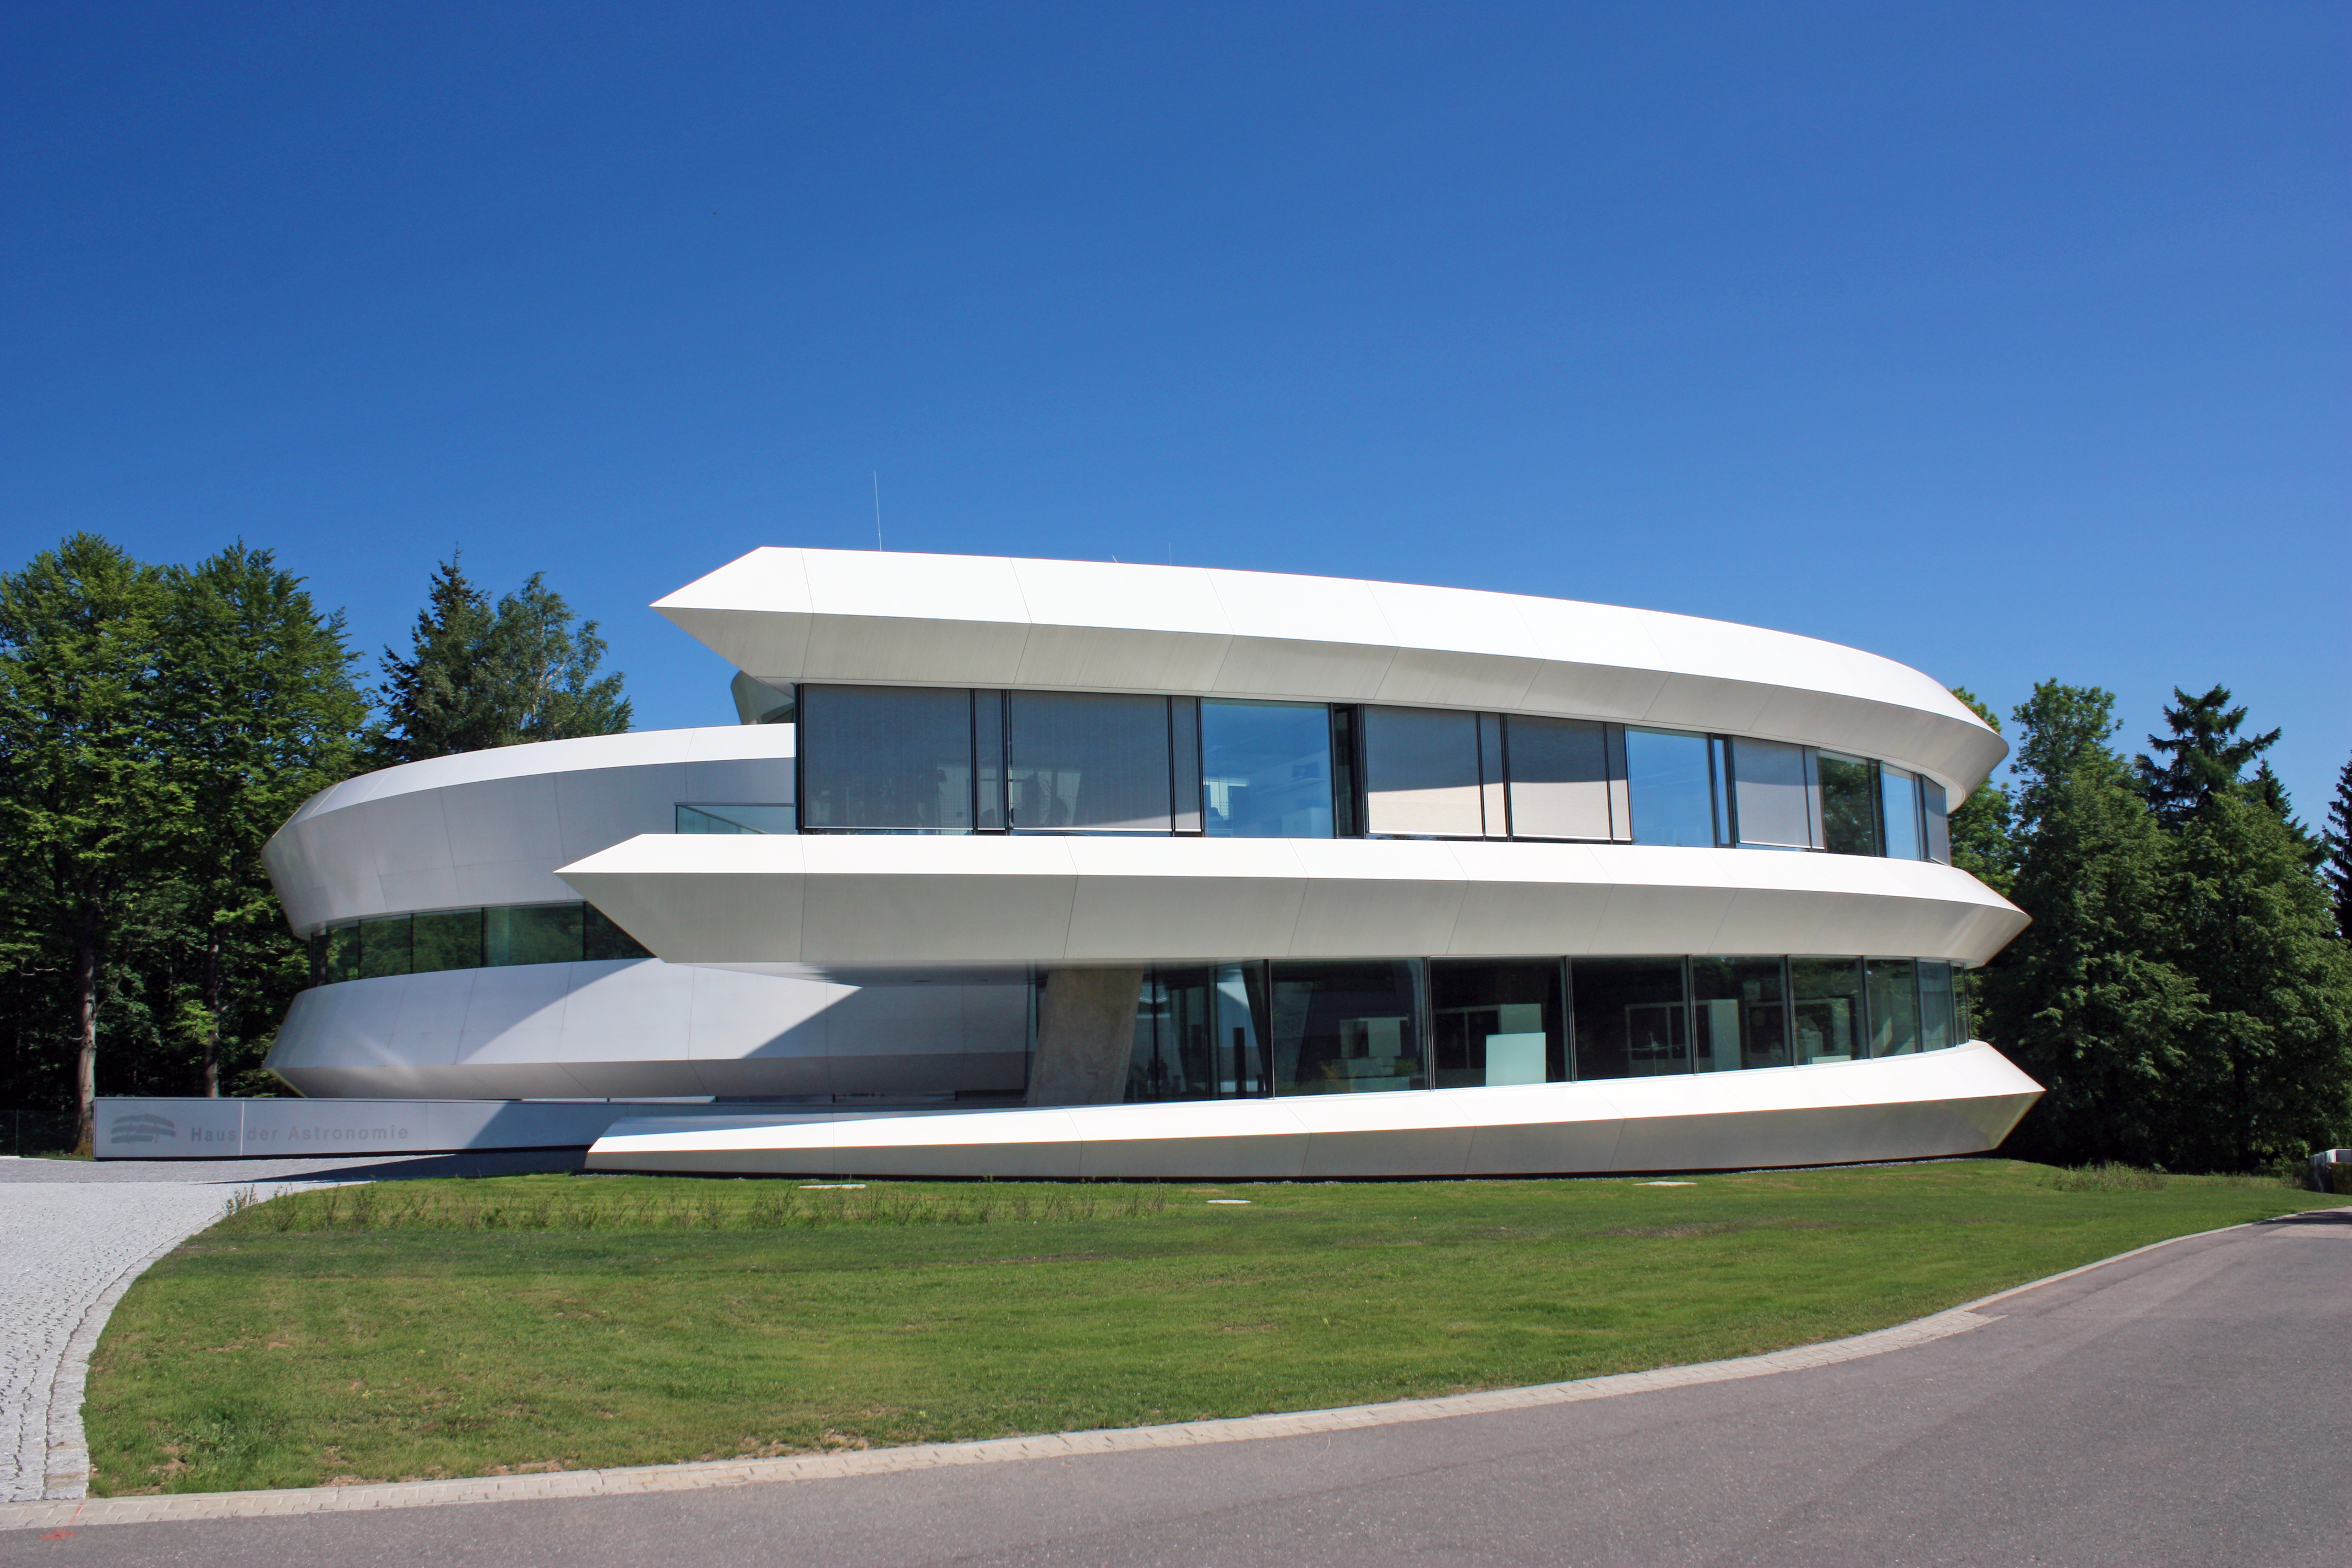

Haus der Astronomie, the House of Astronomy

Haus der Astronomie, the House of Astronomy, is a centre for astronomy education and outreach operated by the Max Planck Society on the Königstuhl hill close to Heidelberg, Germany. Haus der Astronomie will host the workshop Astronomy Education & Public Outreach: the European perspective on 17 and 18 June 2013.

Credit: HdA/M. Pössel